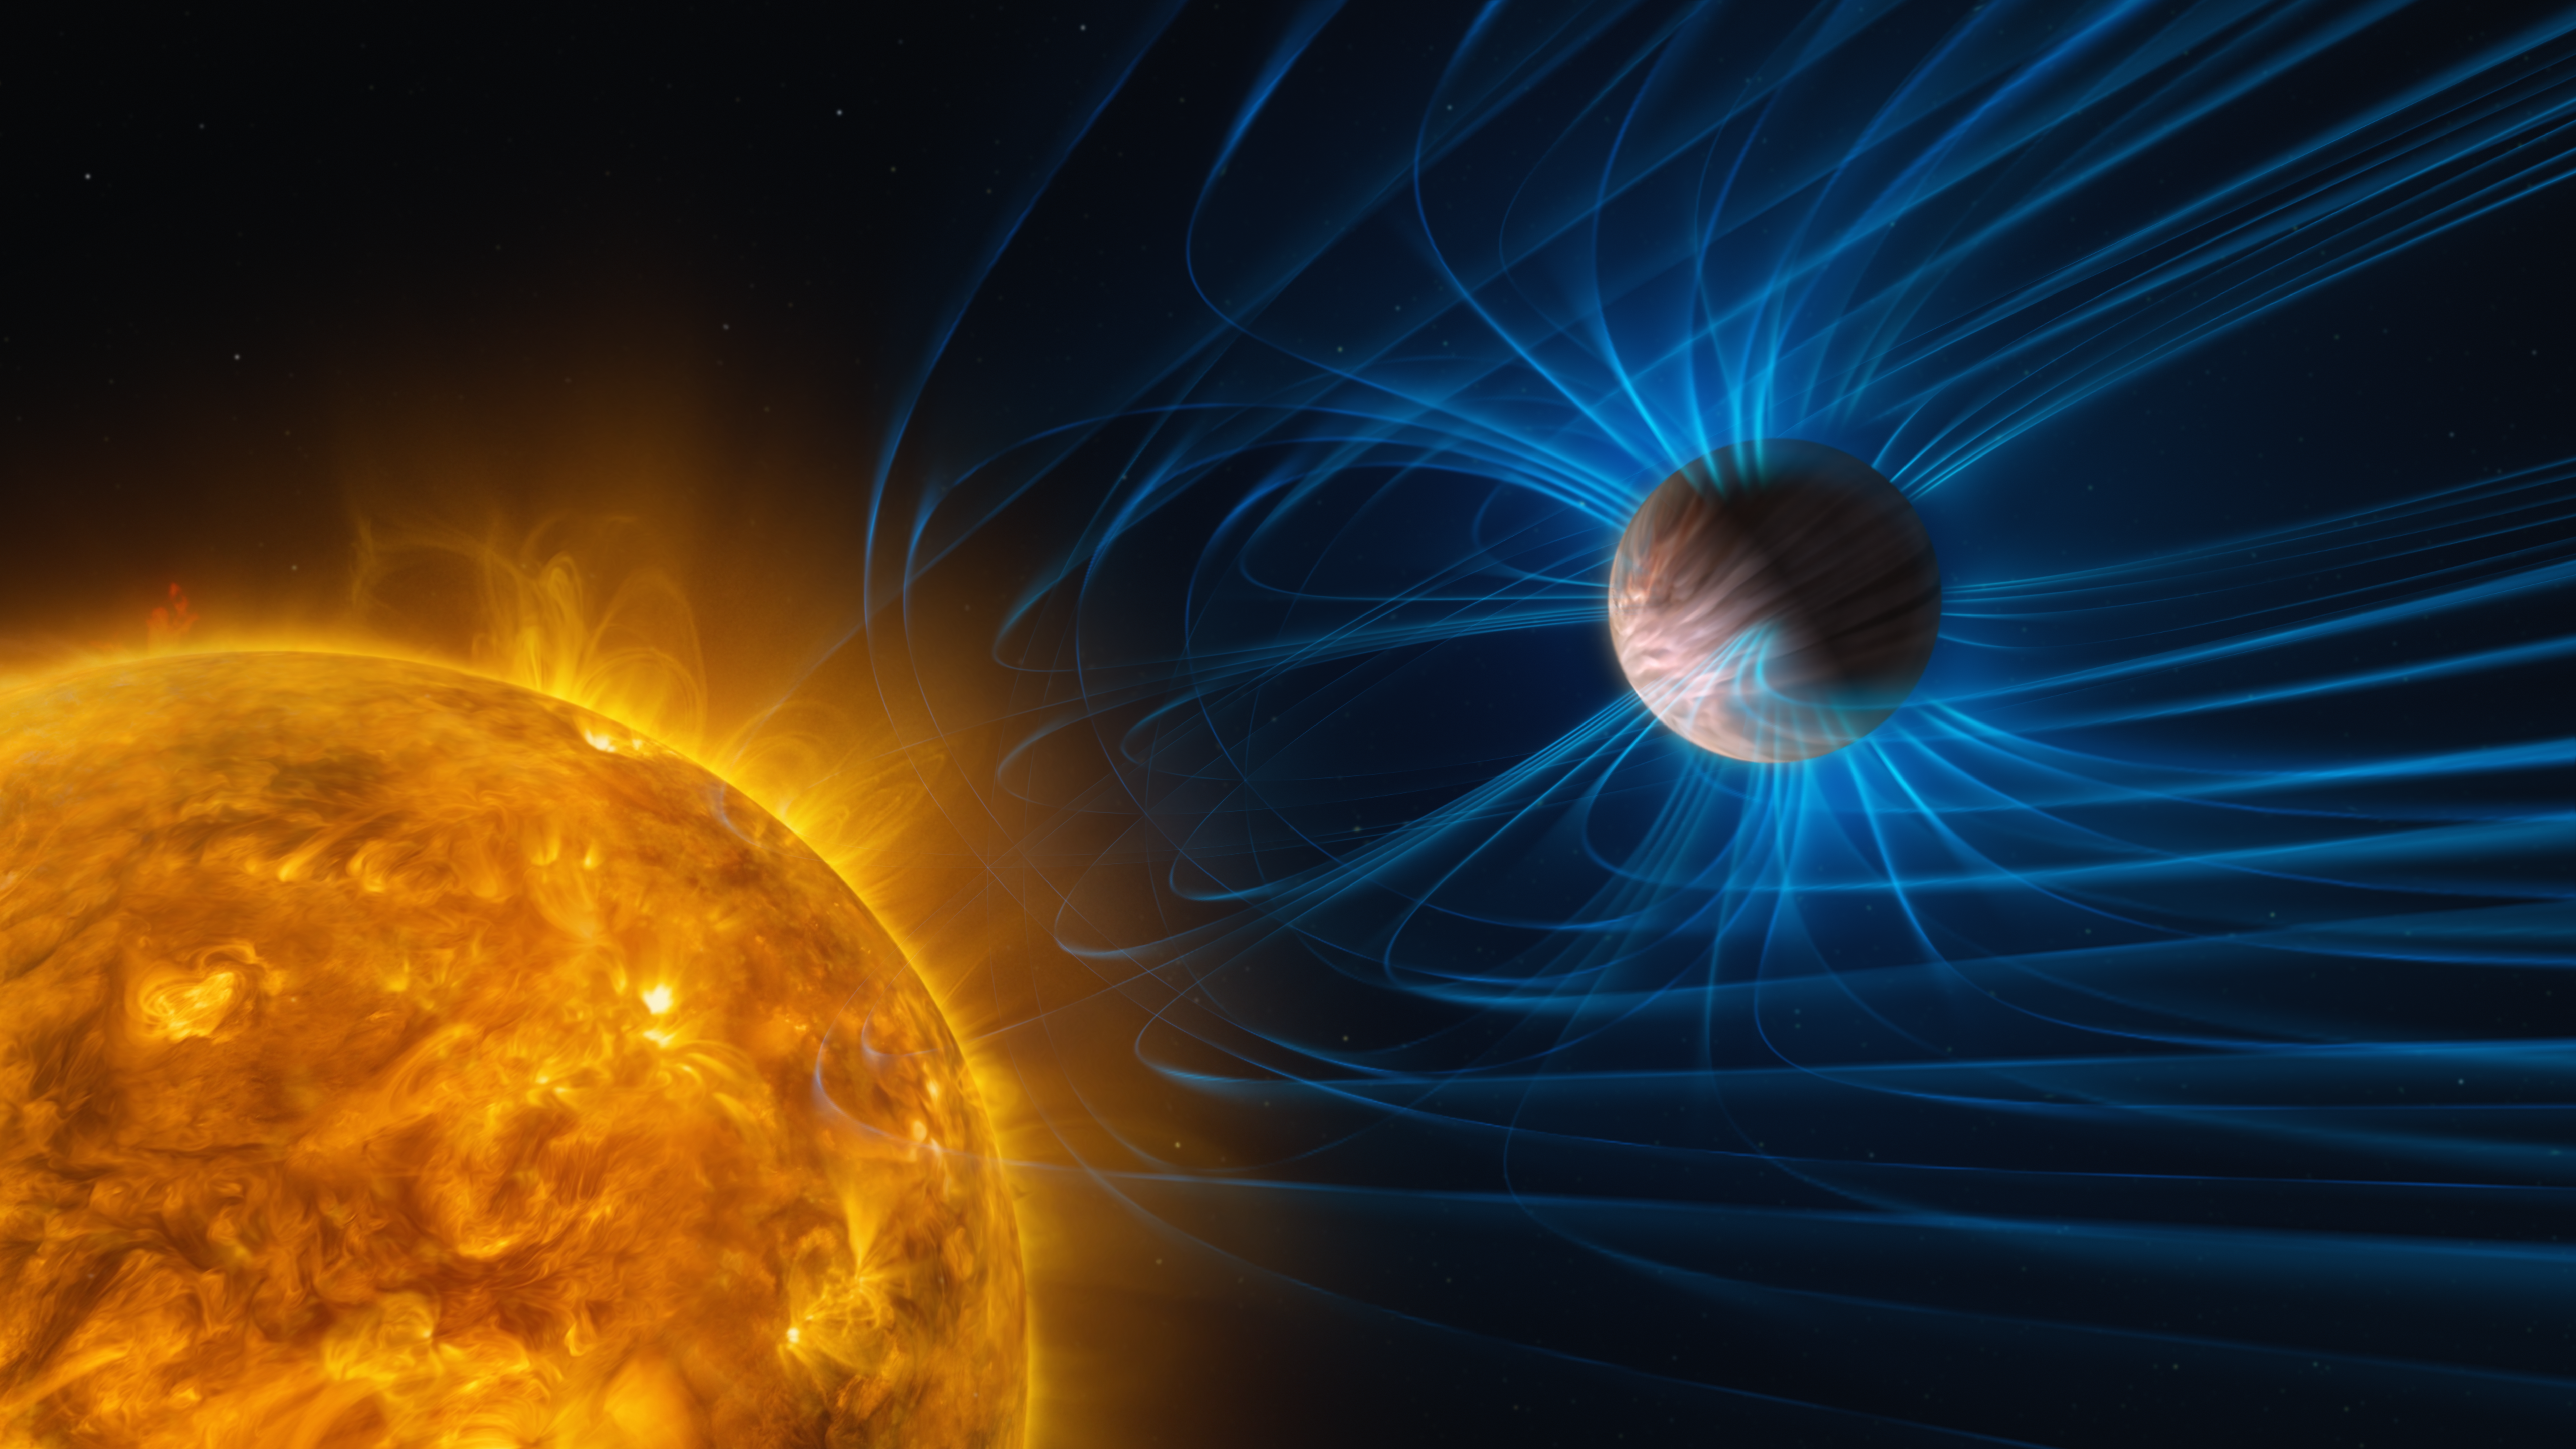

Artist’s impression of an exoplanet with a magnetic field

This illustration shows magnetic activity in an exoplanet. The planet is a gas giant like Jupiter, but it’s very close to its host star and tidally locked: one side always faces the star and is scorching hot, whereas the other side is extremely cold. This steep temperature difference creates fast winds that blow from the day side to the night side. The planet’s magnetic field, shown here with blue lines, can slow these winds down.

Credit: ESO/M. Kornmesser, L. Calçada